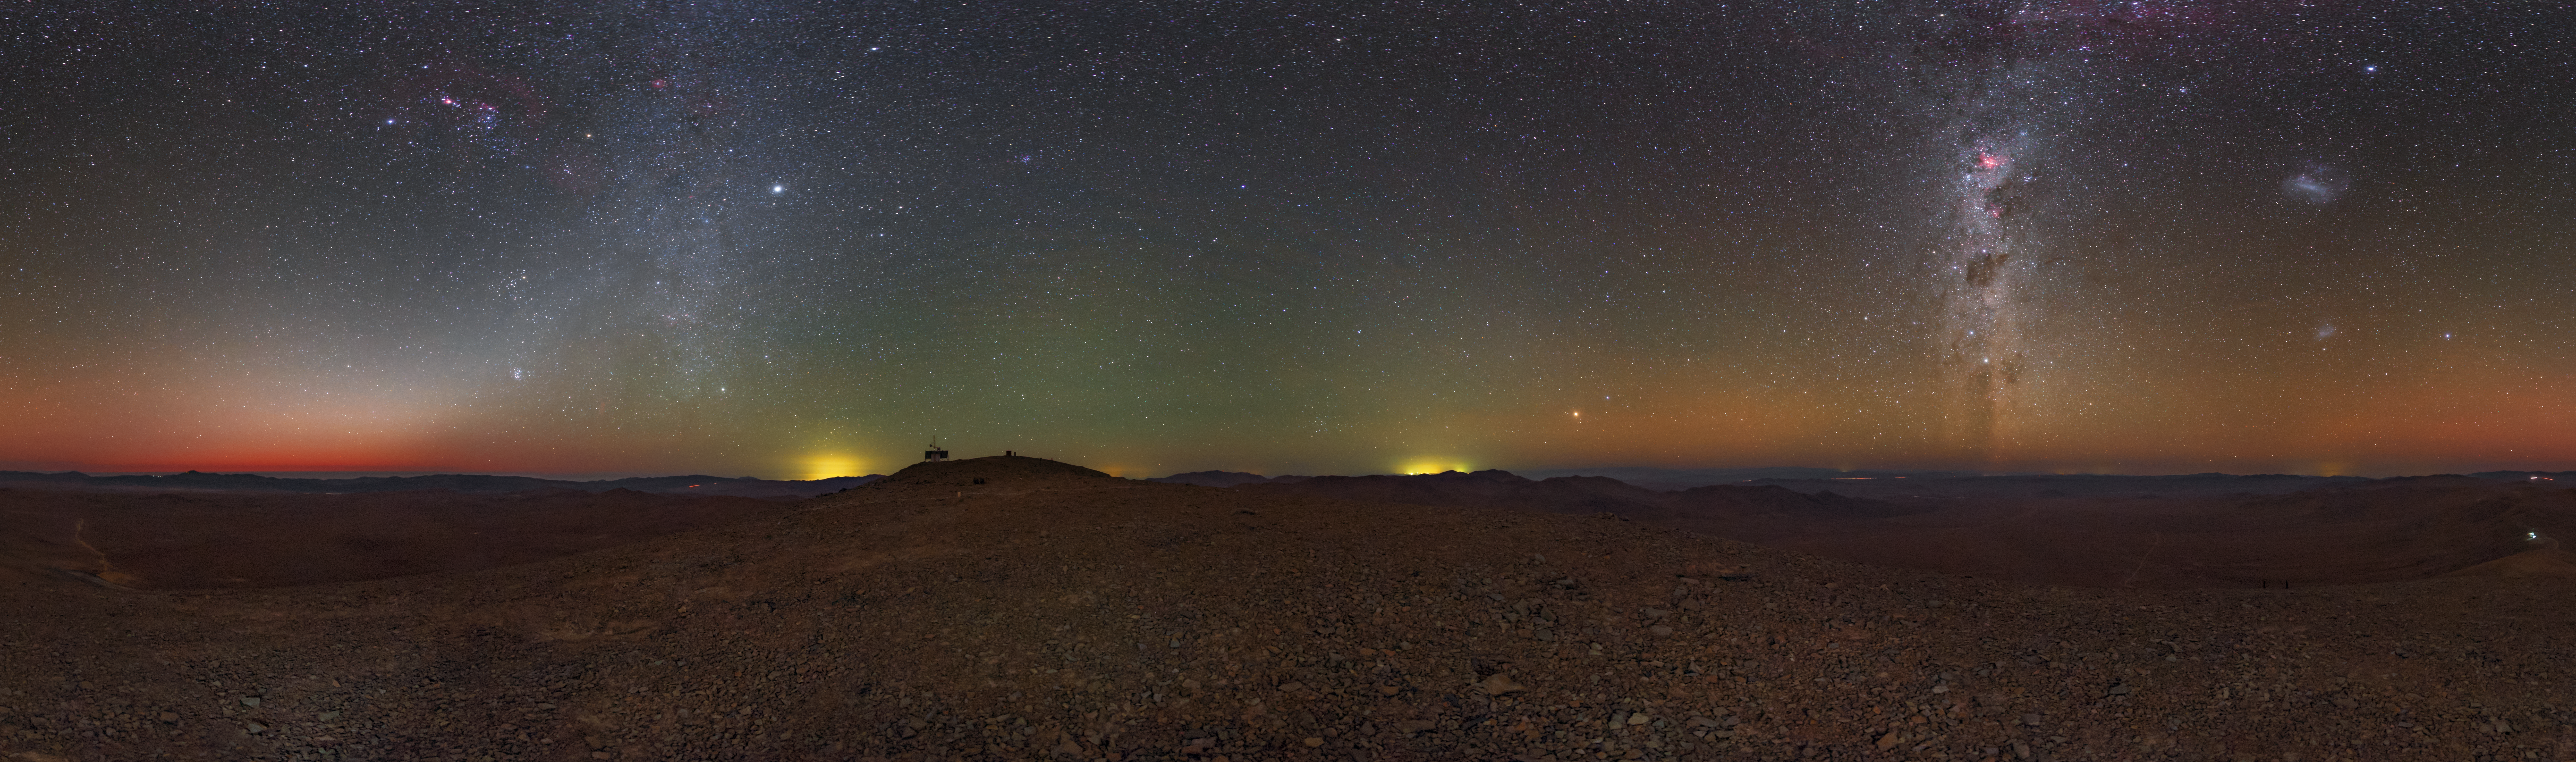

All the way around Armazones

Cerro Armazones, the future home of ESO's Extremely Large Telescope (ELT), offers spectacular views of the night sky and, indeed, the Chilean desert landscape. A 360-degree panorama atop the mountain at dusk reveals the splendour of the Milky Way, the Large and Small Magellanic Clouds, and the reddish tendrils of airglow in the distance.

Credit: ESO/B. Tafreshi (twanight.org)